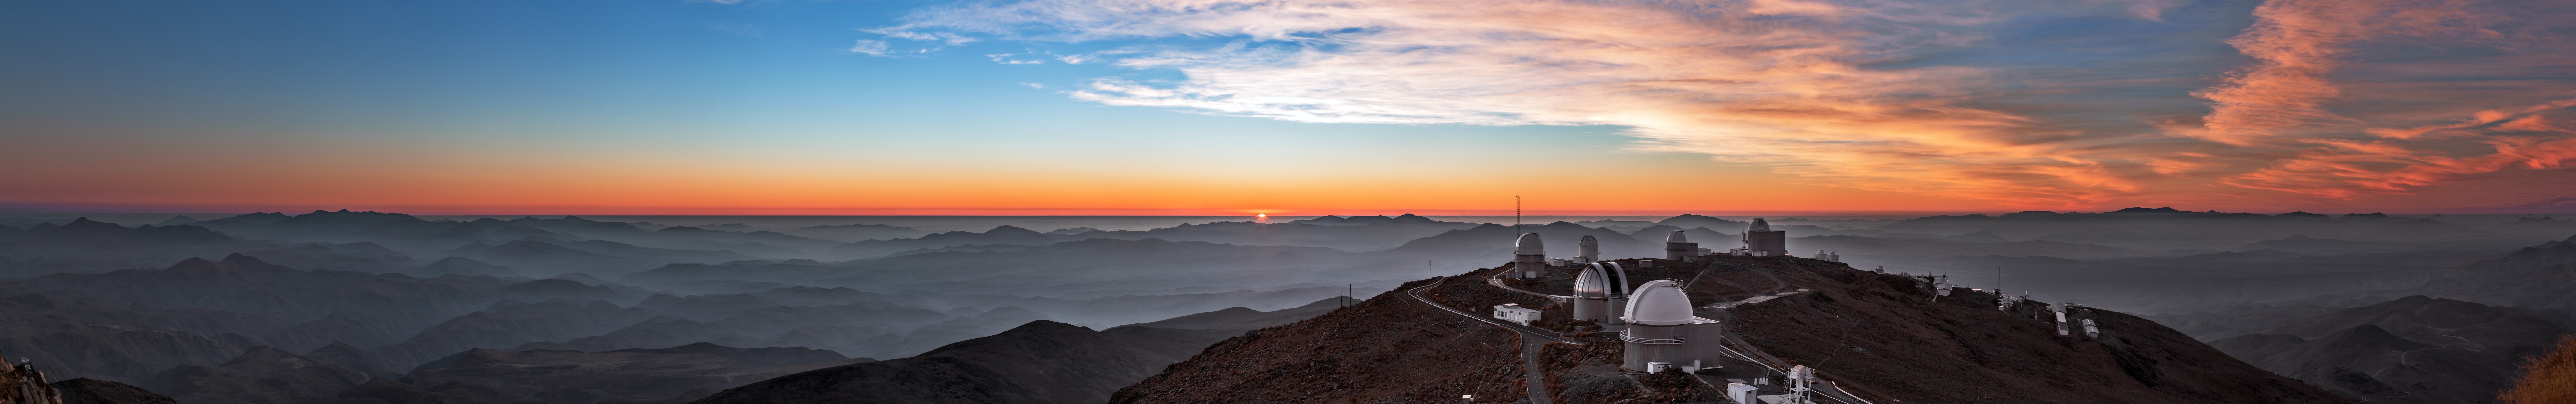

Sunset palette in the skies above La Silla

Above the mist blanketing the surrounding desert, a 360-degree panorama of ESO's La Silla Observatory is captured as the Sun sets at the end of the world. The sky is filled with a palette of colours as reds give way to brilliant blues, under which a smattering of telescopes — including the distinctive MPG/ESO 2.2-metre telescope with its silver dome — begin their nightly observations.

Credit: ESO/B. Tafreshi (twanight.org)